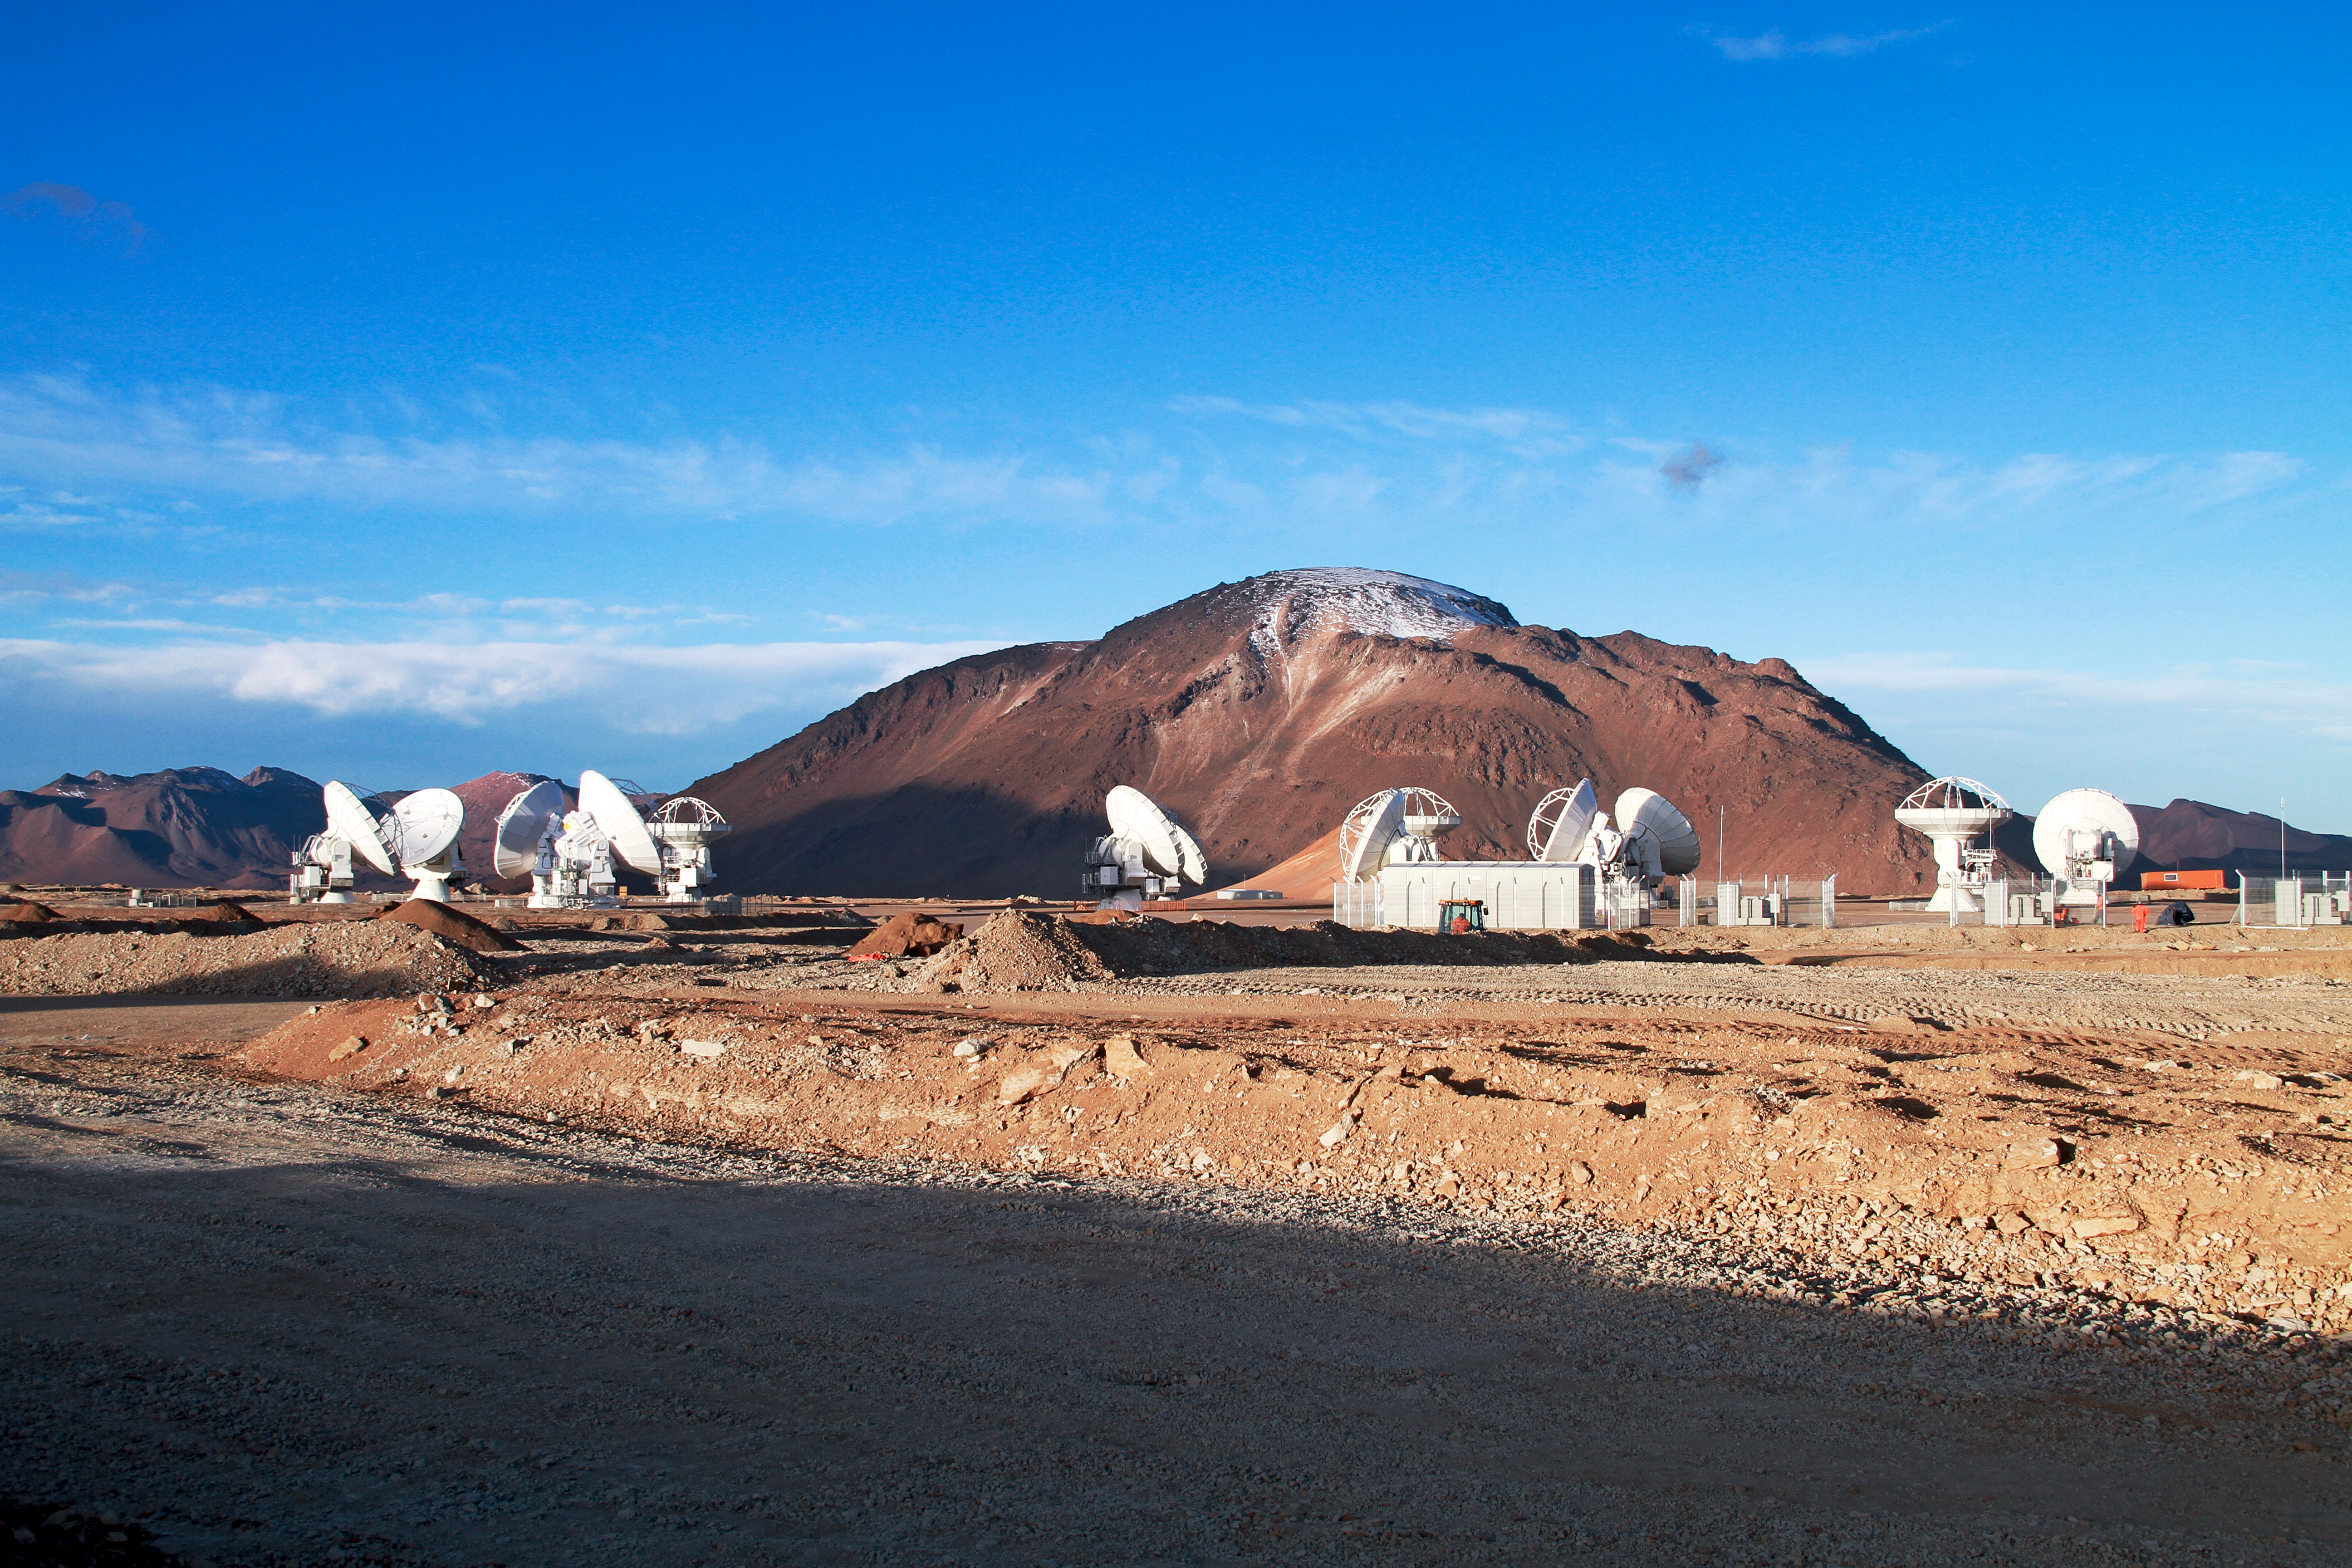

13 antennas at the ALMA AOS

Thirteen 12-metre antennas are positioned at the ALMA Array Operations Site (AOS), in May 2011. The AOS is located at 5000 metres altitude on the Chajnantor plateau. In the background is the 5600-metre-high Cerro Chajnantor.

Credit: ALMA (ESO/NAOJ/NRAO), J. Guarda (ALMA)